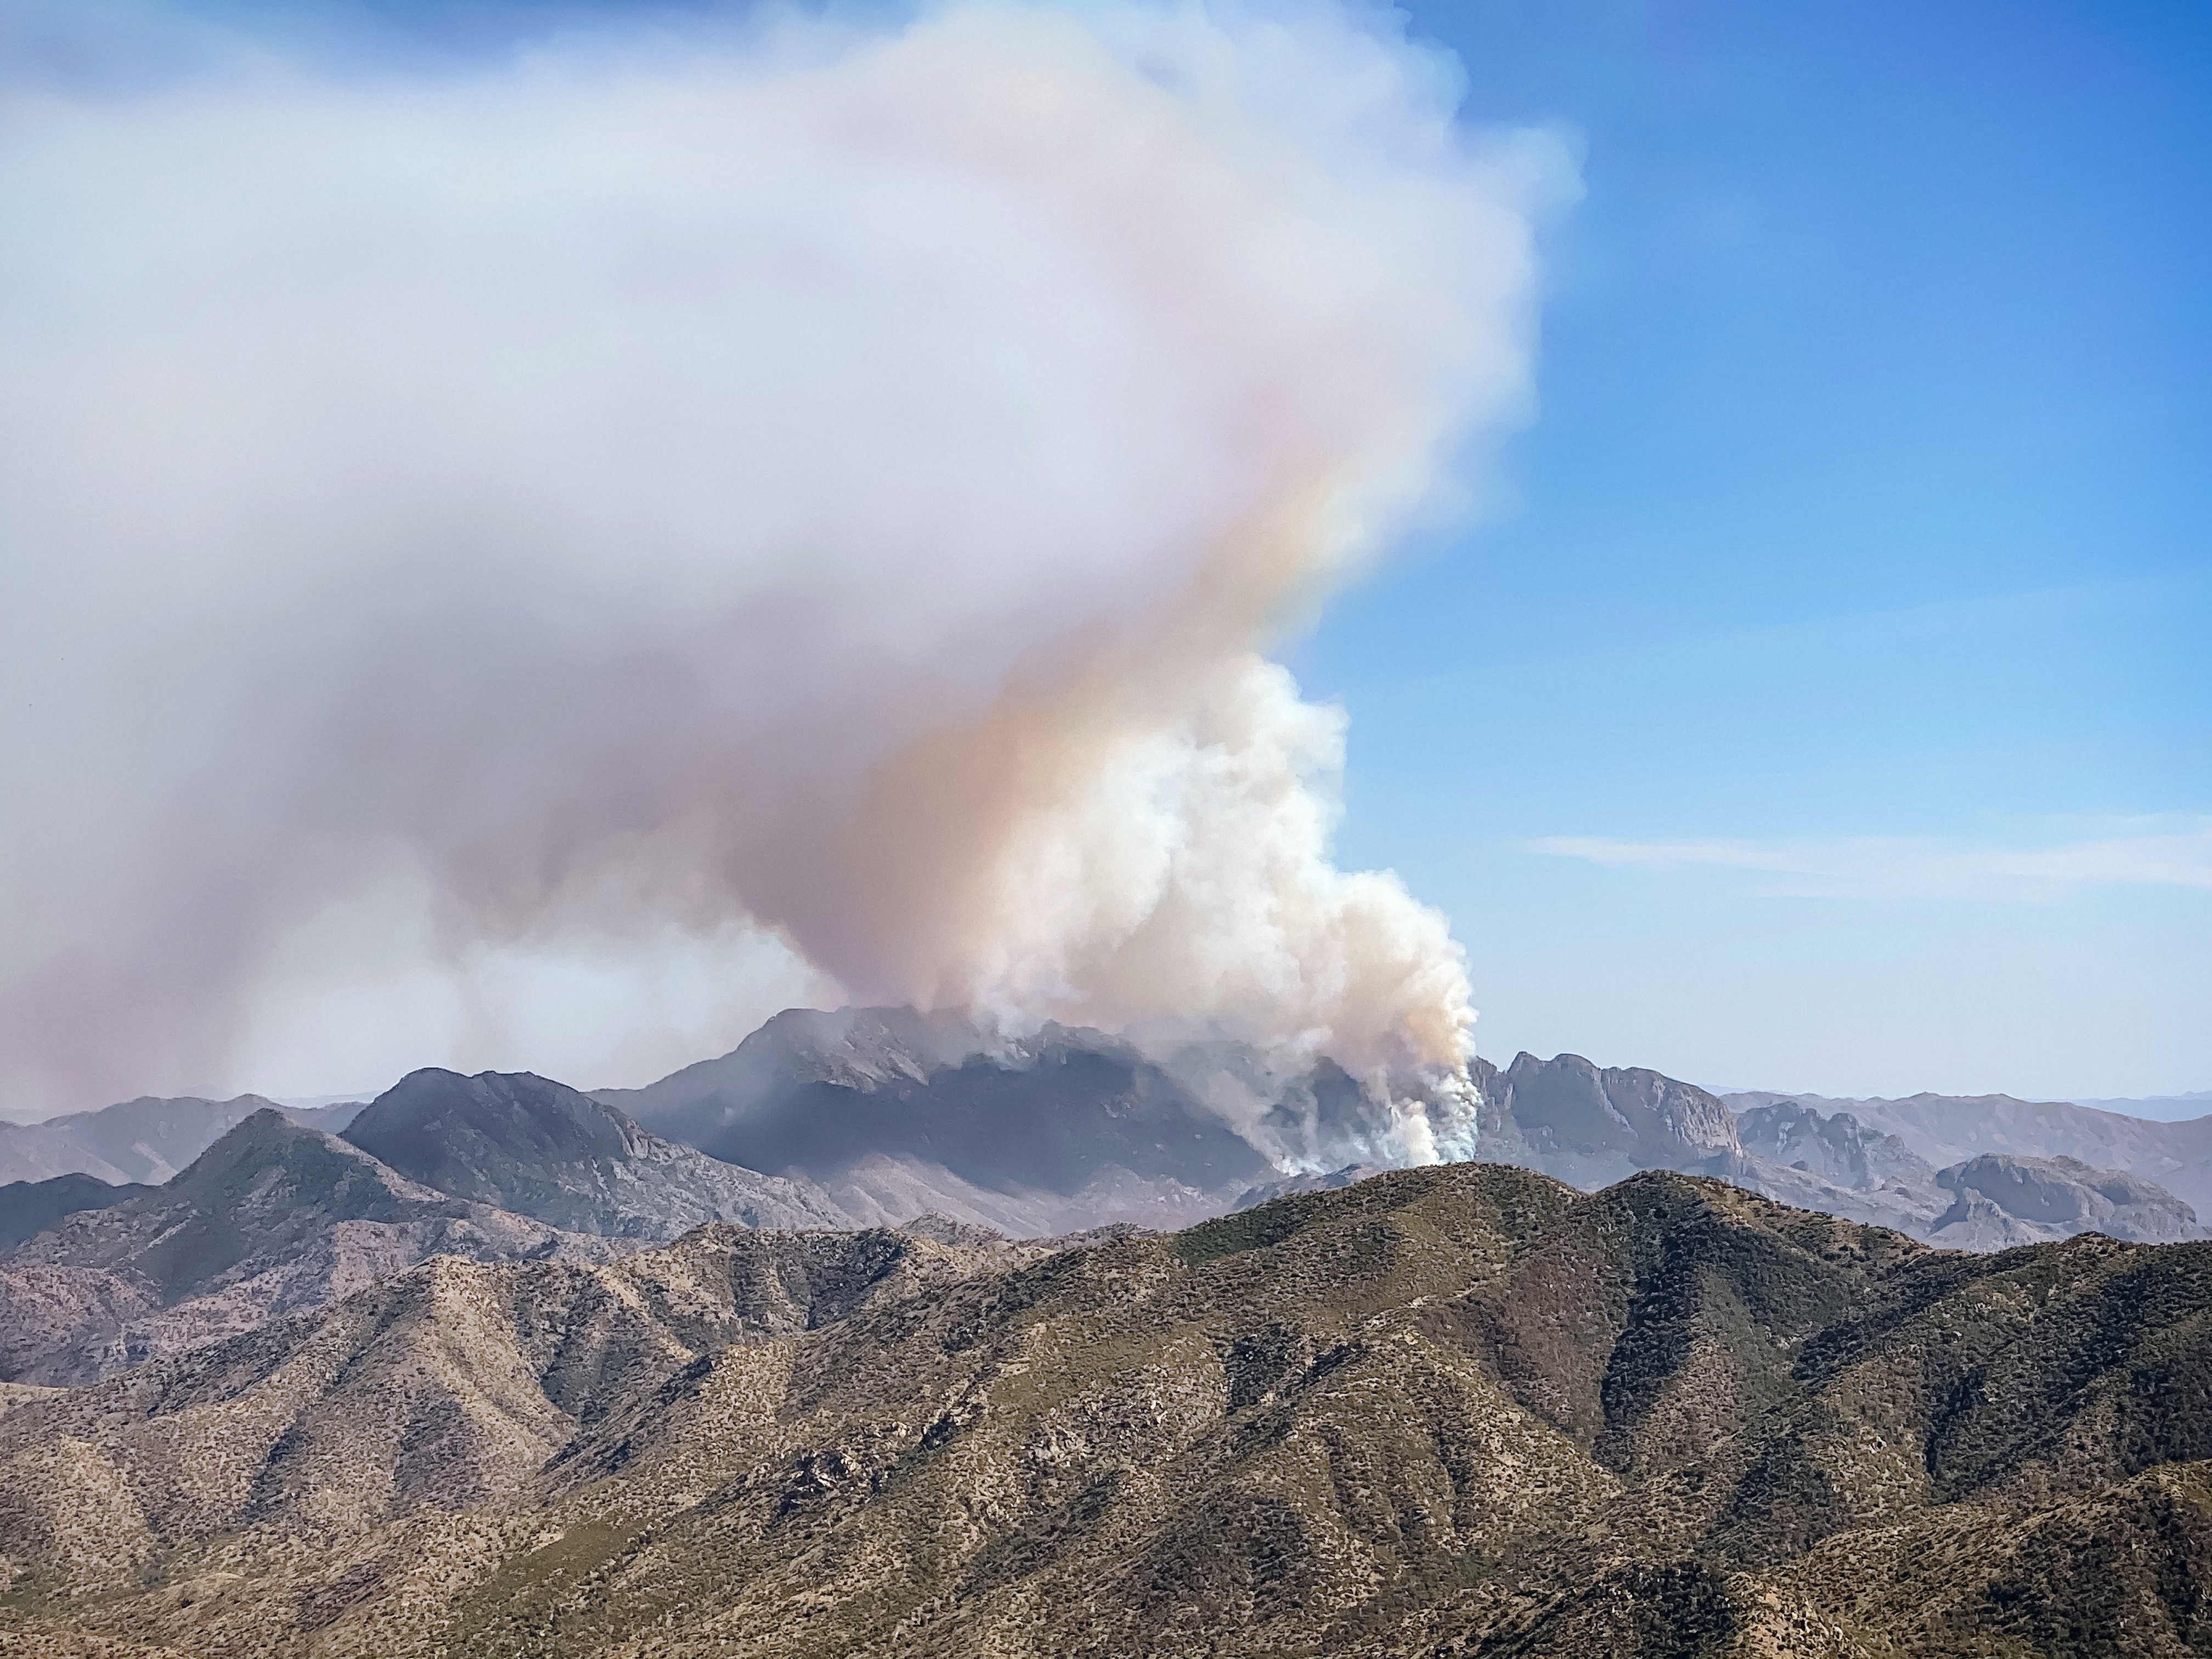

Sycamore Canyon Fire

Smoke billowing from the Sycamore Canyon Fire located on the Tohono O'odham Nation and Bureau of Land Management (BLM).

Credit: NOIRLab/NSF/AURA/William McBride